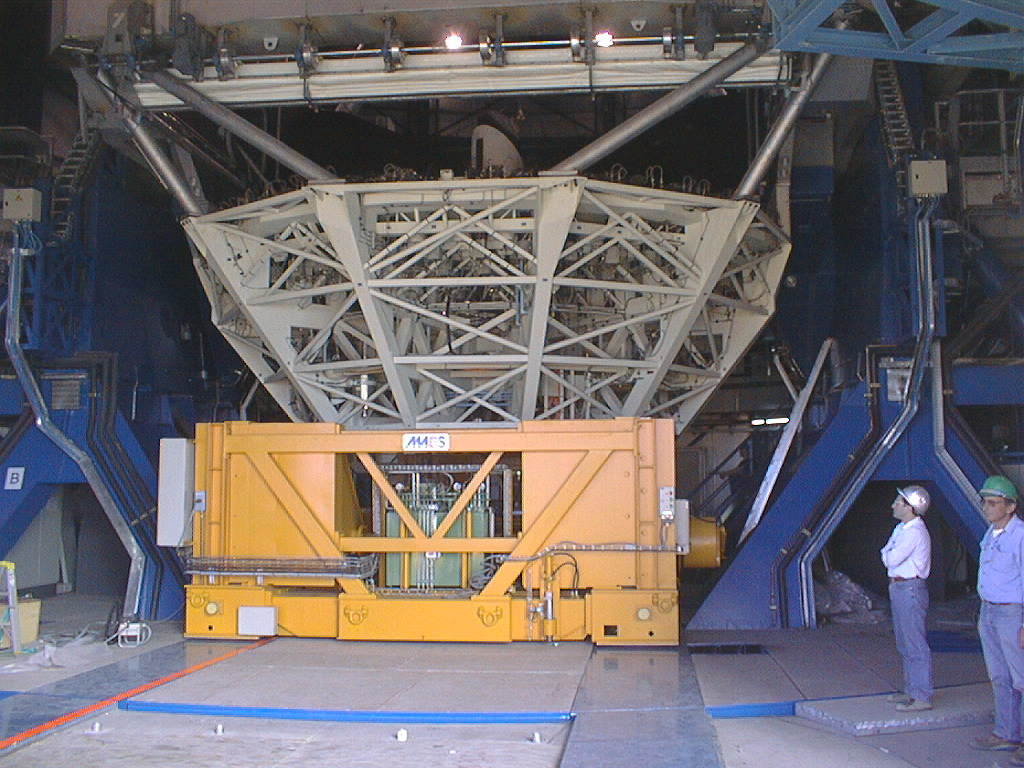

Installation of the M1 cell and mirror

VLT assembly work at the ESO Paranal Observatory. The M1 cell and the mirror is lifted towards the telescope tube and fixed with heavy bolts. This operation was very critical and was accomplished with high mechanical precision. (Photo obtained on March 9, 1998).

Credit: ESO